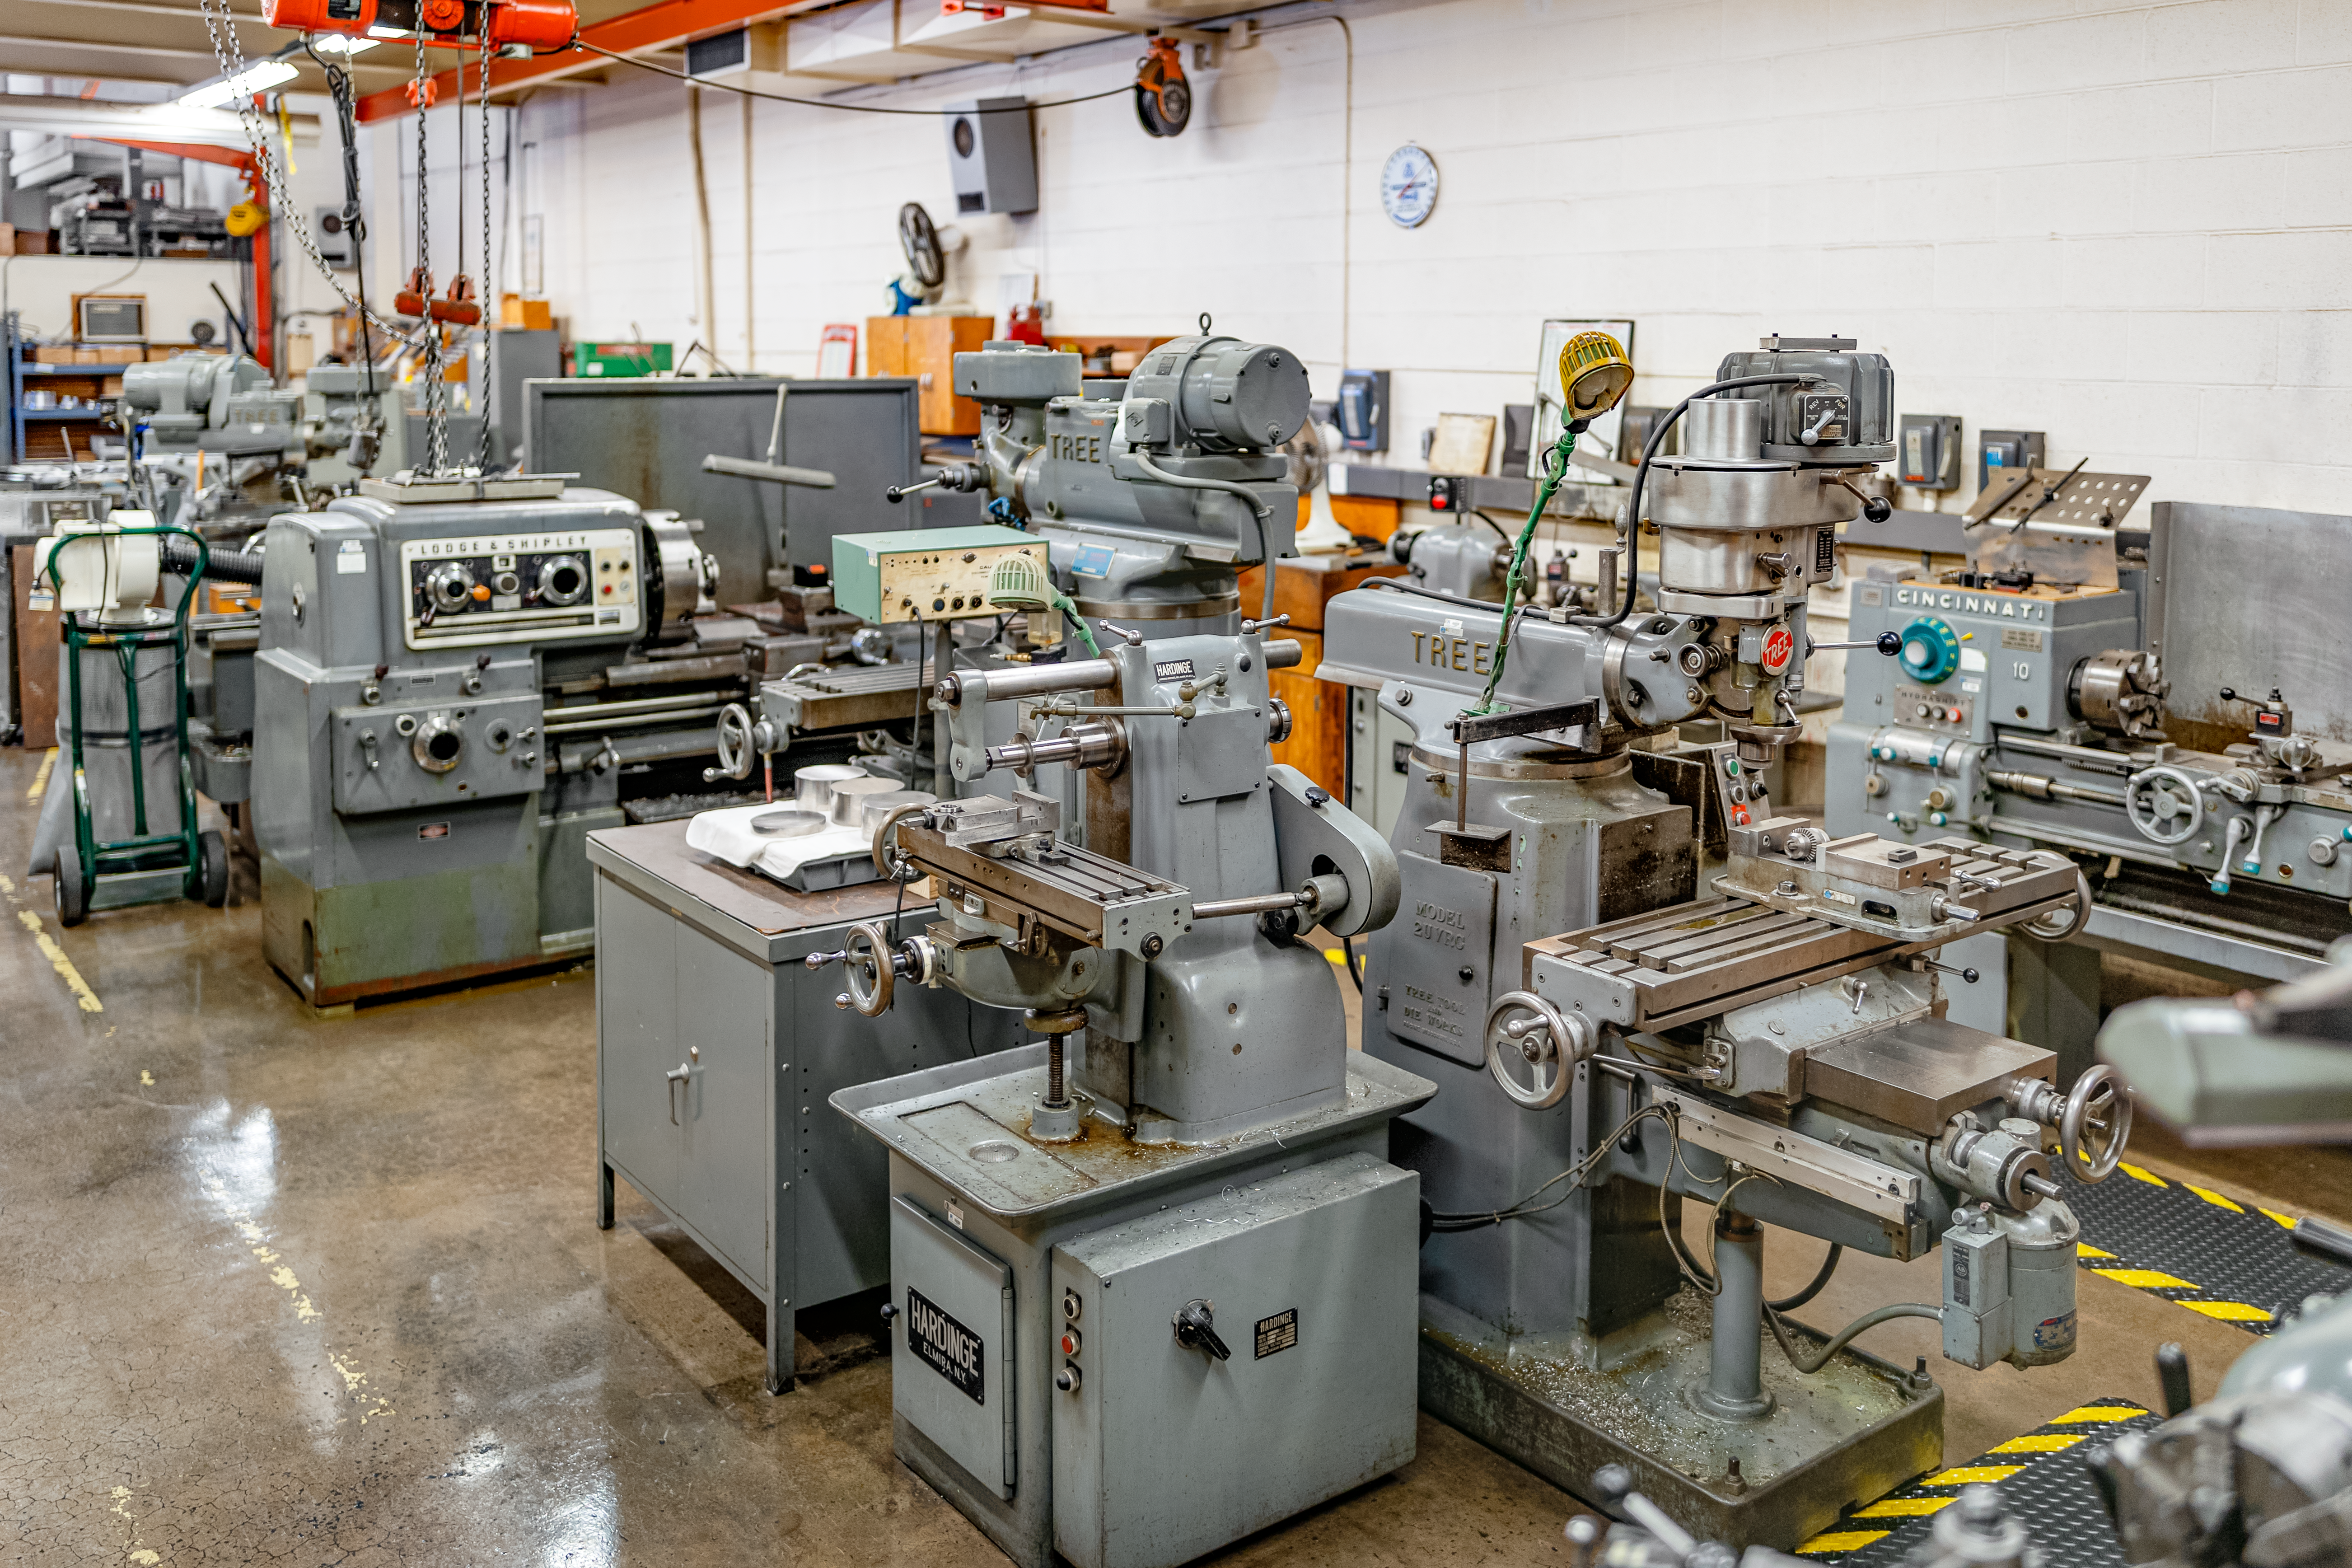

Machines at NOIRLab HQ

Machines at the NOIRLab Headquarters machine shop in Tucson, Arizona.

Credit: NOIRLab/NSF/AURA/T. Slovinský